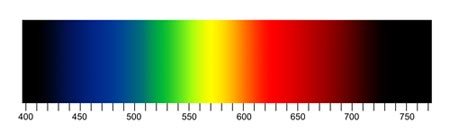

FITS Liberator for Teachers Spectra

Learn more about FITS Liberator.

Credit: NOIRLab